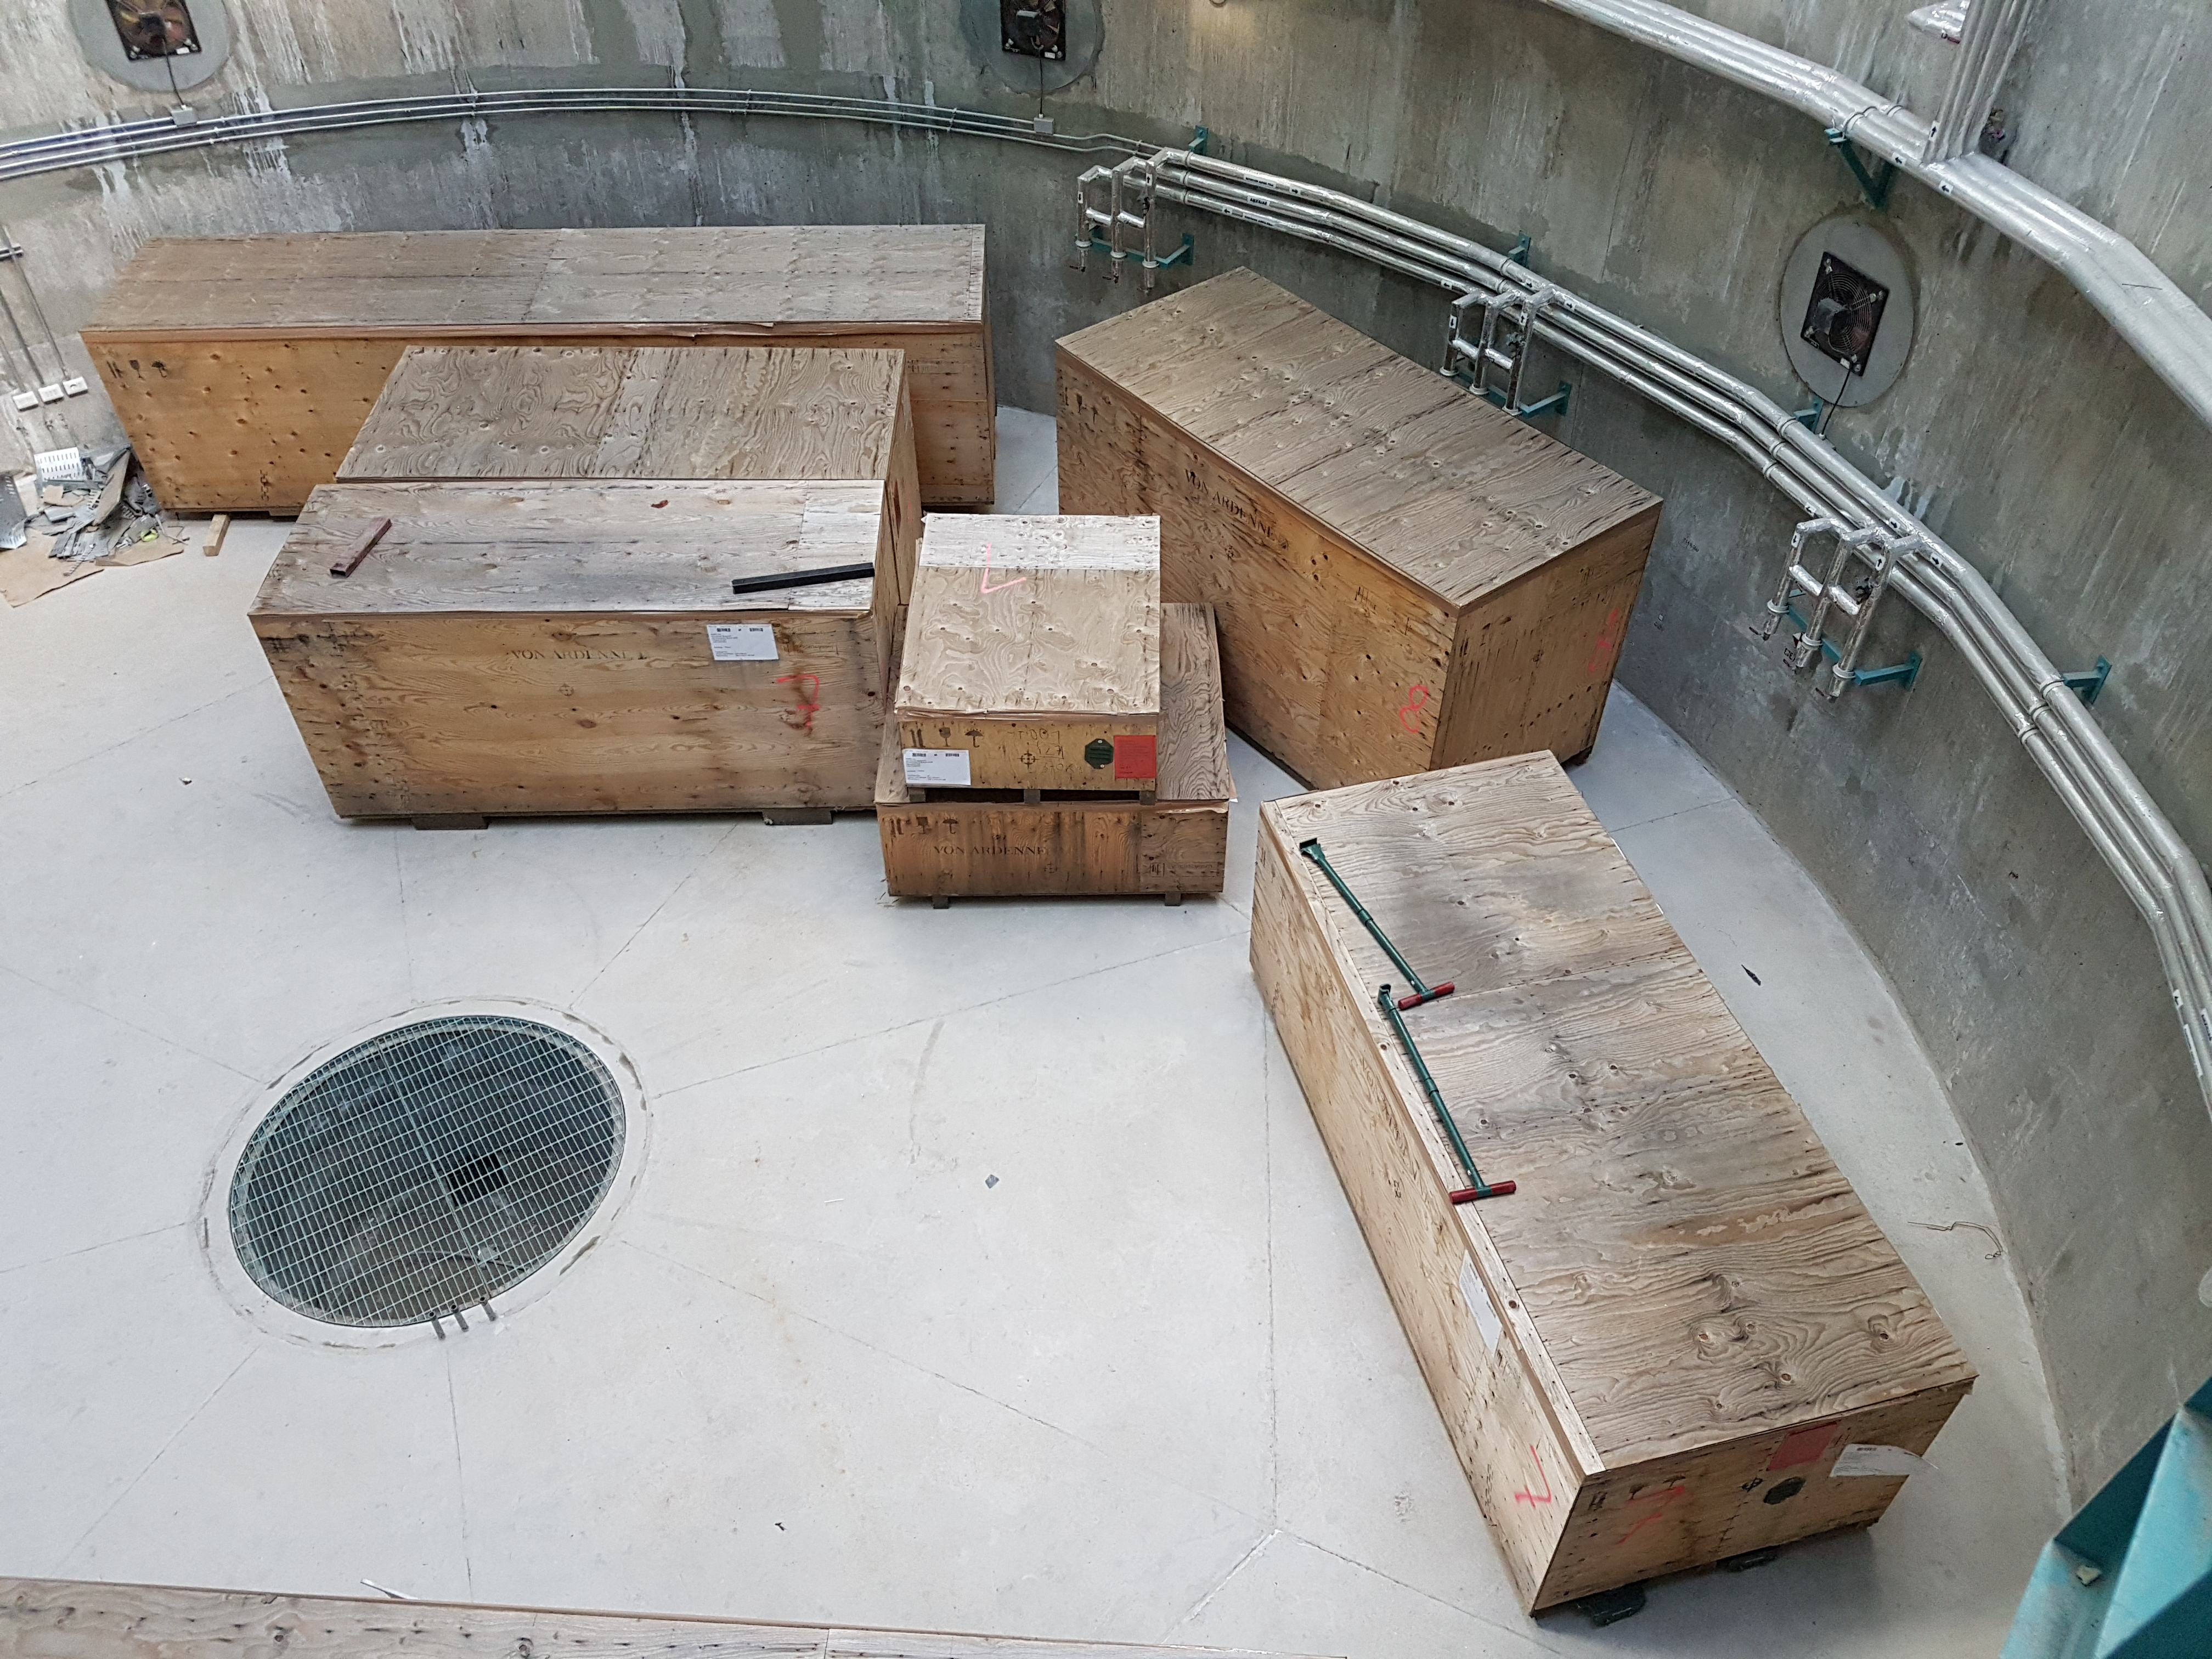

Weekly Construction Photos

29 crates recently arrived on Cerro Pachón; the crates contain the washing station hardware from Ardenne Germany.

Credit: Rubin Observatory/NSF/AURA